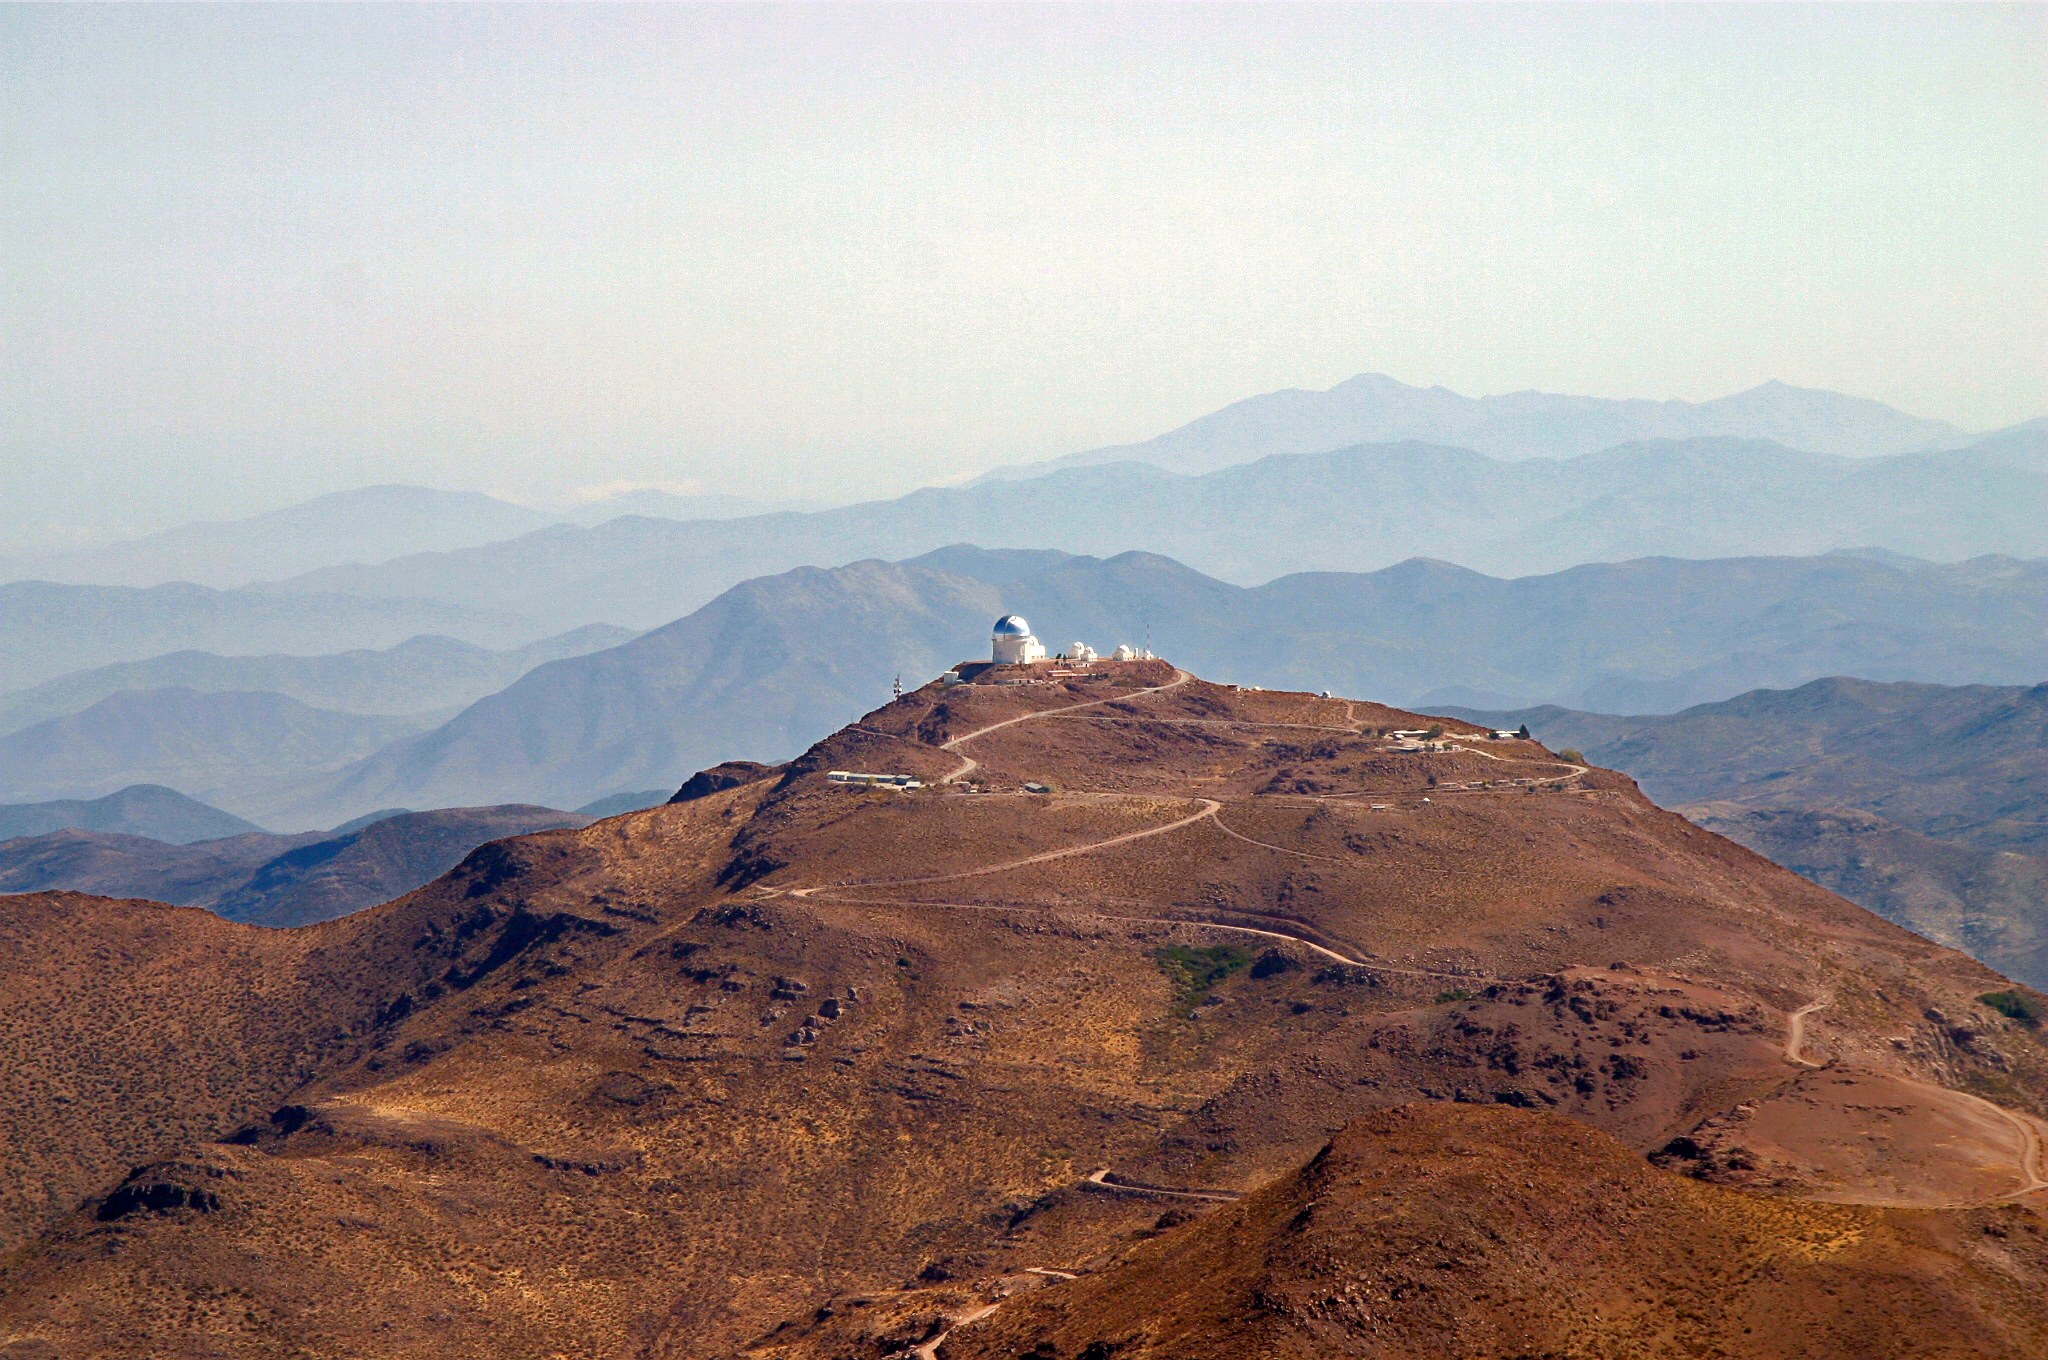

CTIO from Cerro Pachón

Cerro Tololo Inter-American Observstory as seen from Cerro Pachón, April 2004.

Credit: D. Isbell and NOIRLab/NSF/AURA/